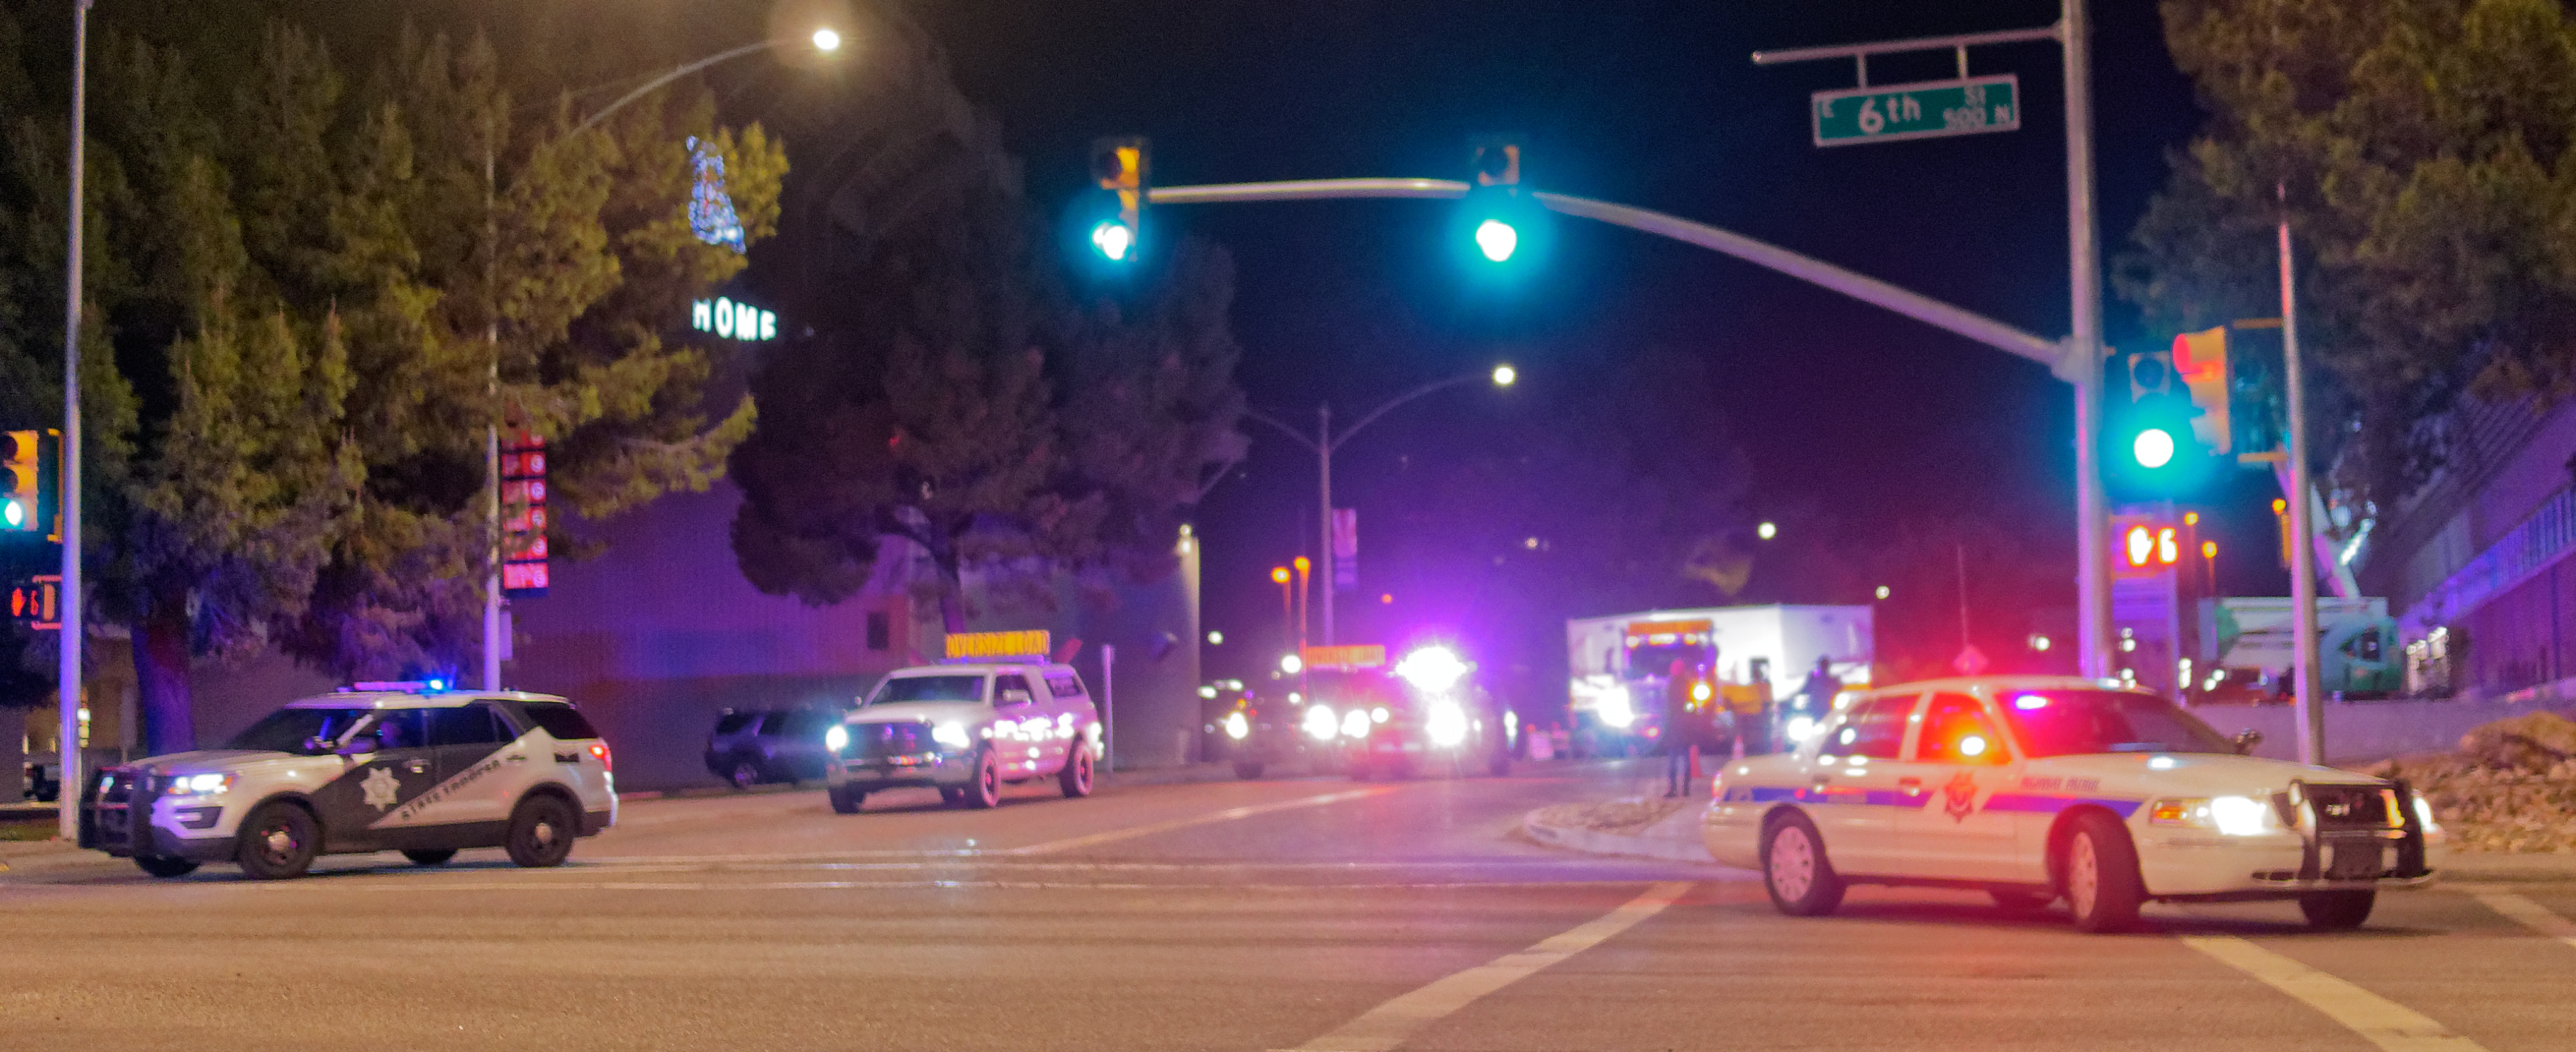

M1M3 Leaves Tucson

The LSST Primary/Tertiary Mirror (M1M3) left Tucson early this morning on a transport vehicle bound for Houston. With such a wide and fragile cargo load it will take about 10 days to make the trip! Read more at ow.ly/jp0V30o2SXM

Credit: Rubin Observatory/NSF/AURA